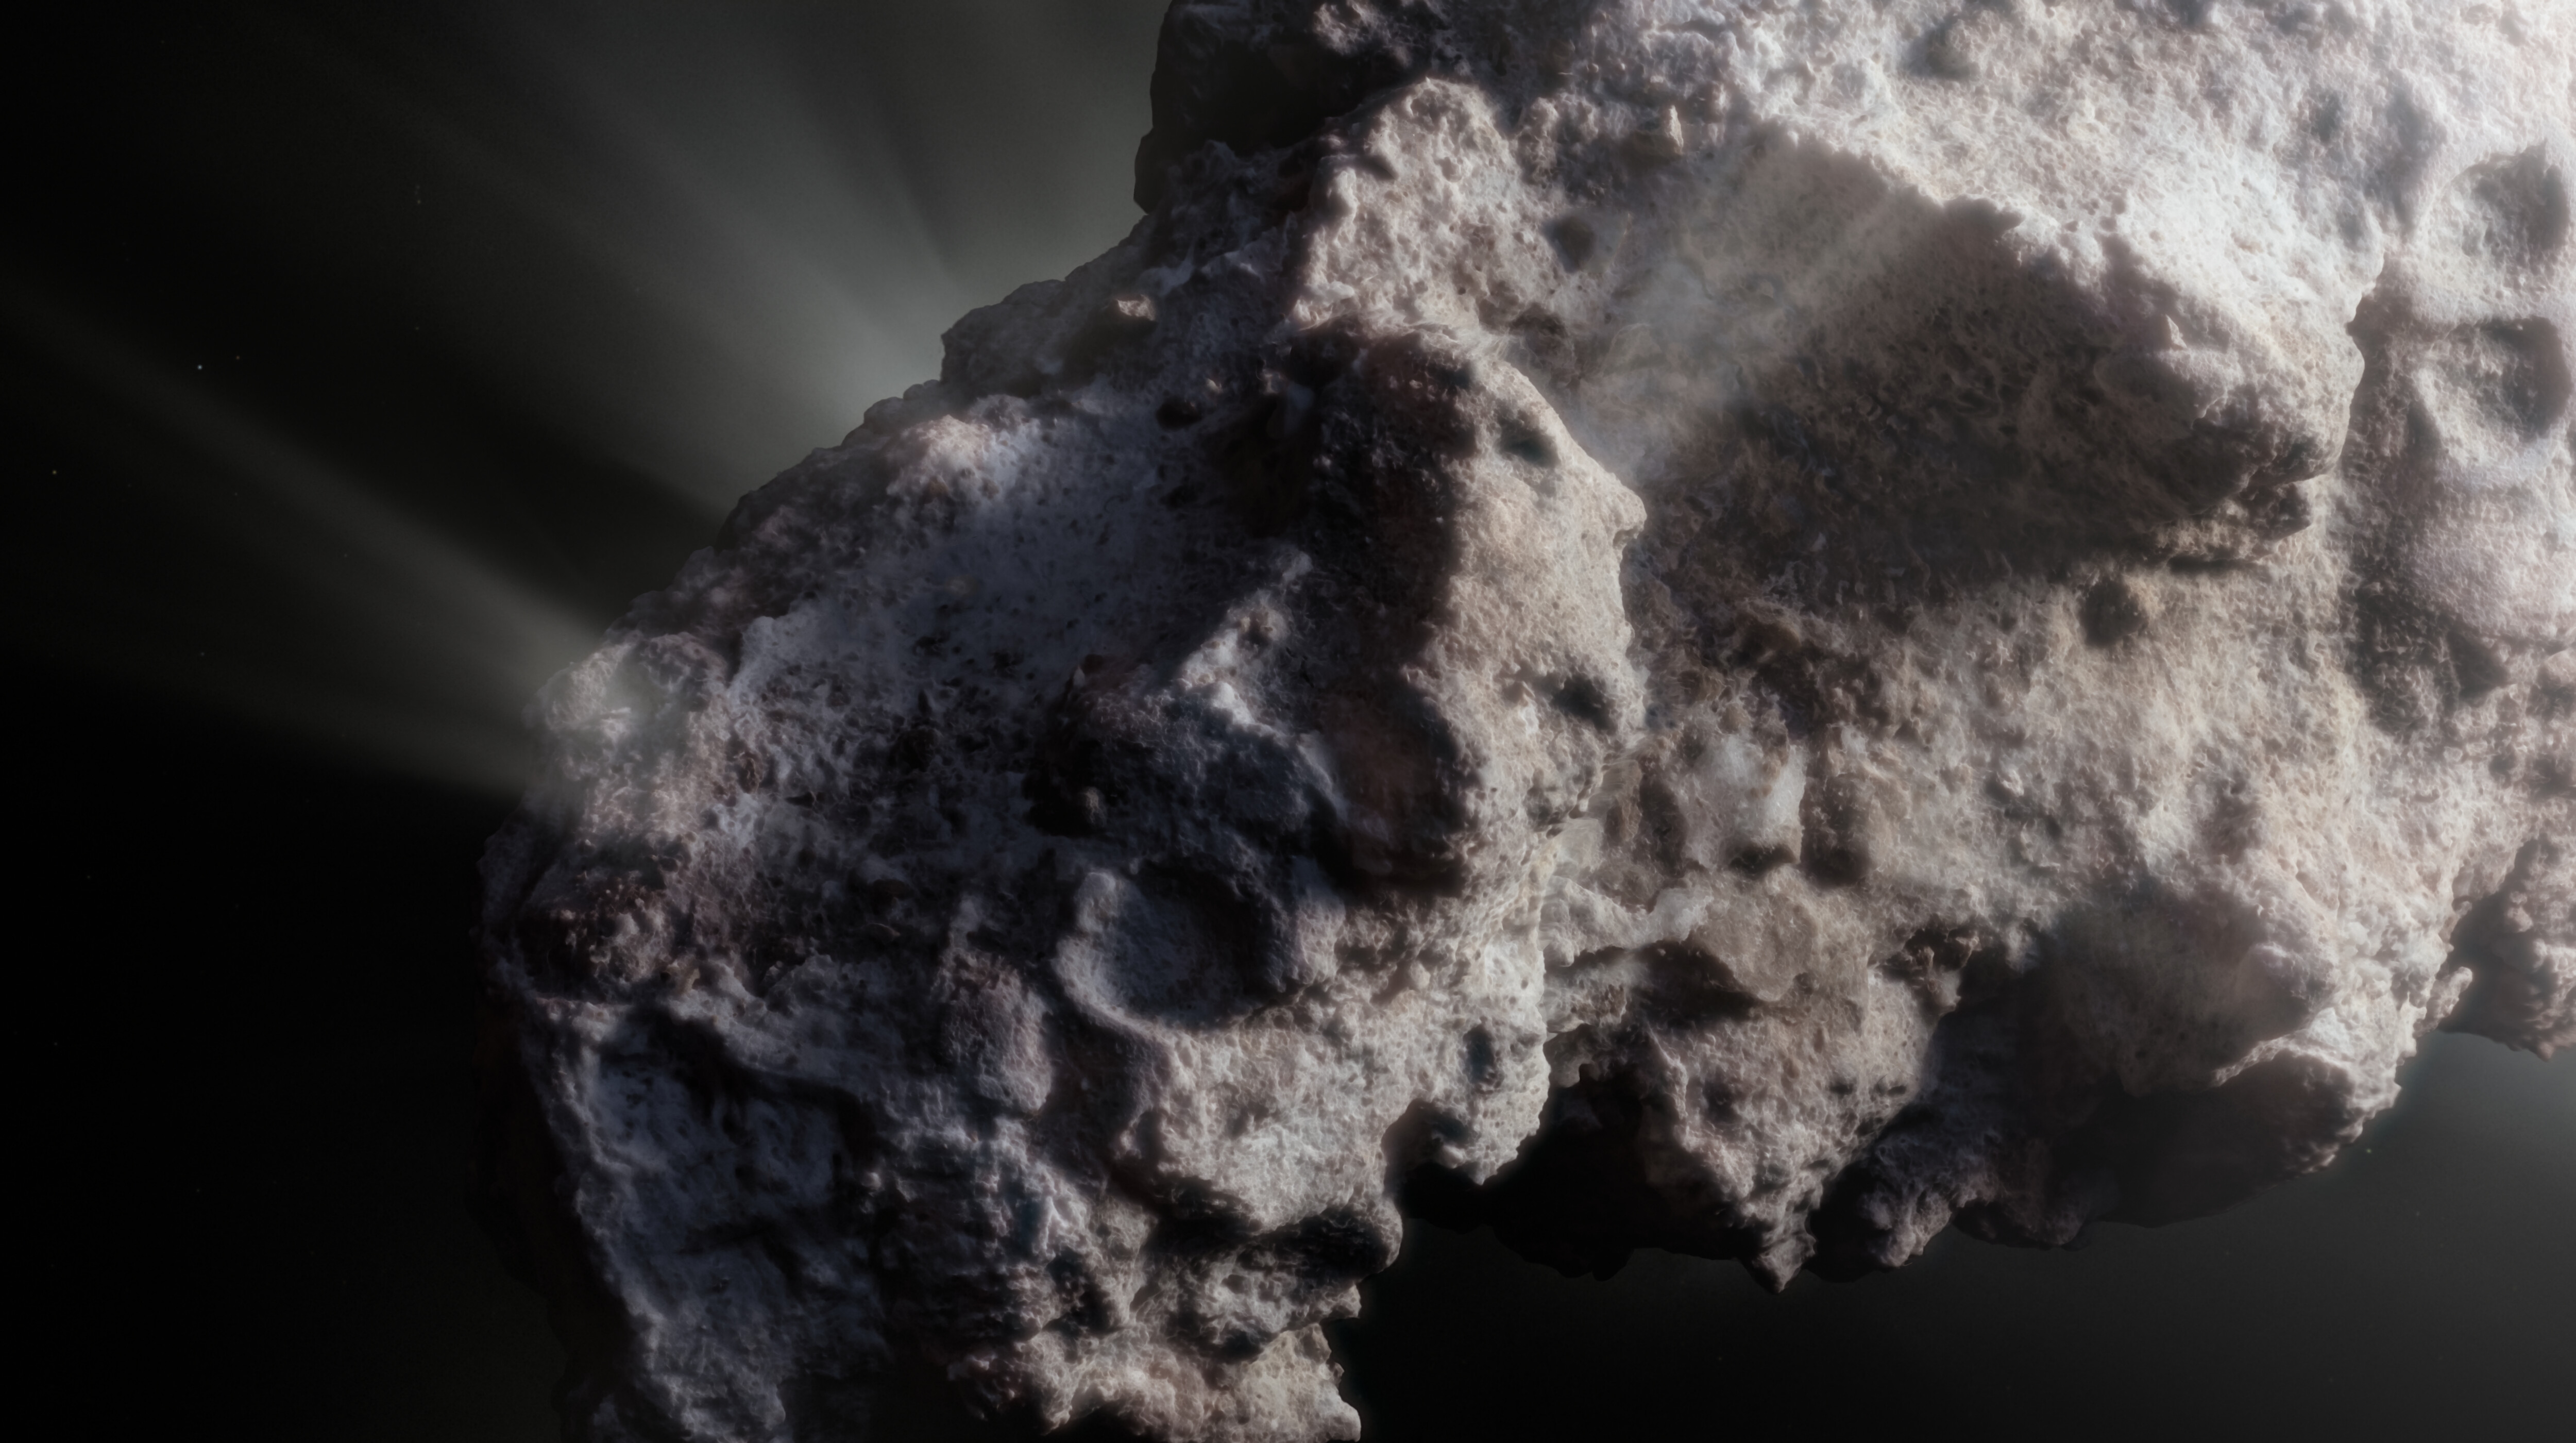

Artist’s impression of the surface of interstellar comet 2I/Bo

This image shows an artist’s close-up view of what the surface of the comet might look like. 2I/Borisov was a visitor from another planetary system that passed by our Sun in 2019, allowing astronomers a unique view of an interstellar comet. While telescopes on Earth and in space captured images of this comet, we don’t have any close-up observations of 2I/Borisov. It is therefore up to artists to create their own ideas of what the comet’s surface might look like, based on the scientific information we have about it.

Credit: ESO/M. Kormesser